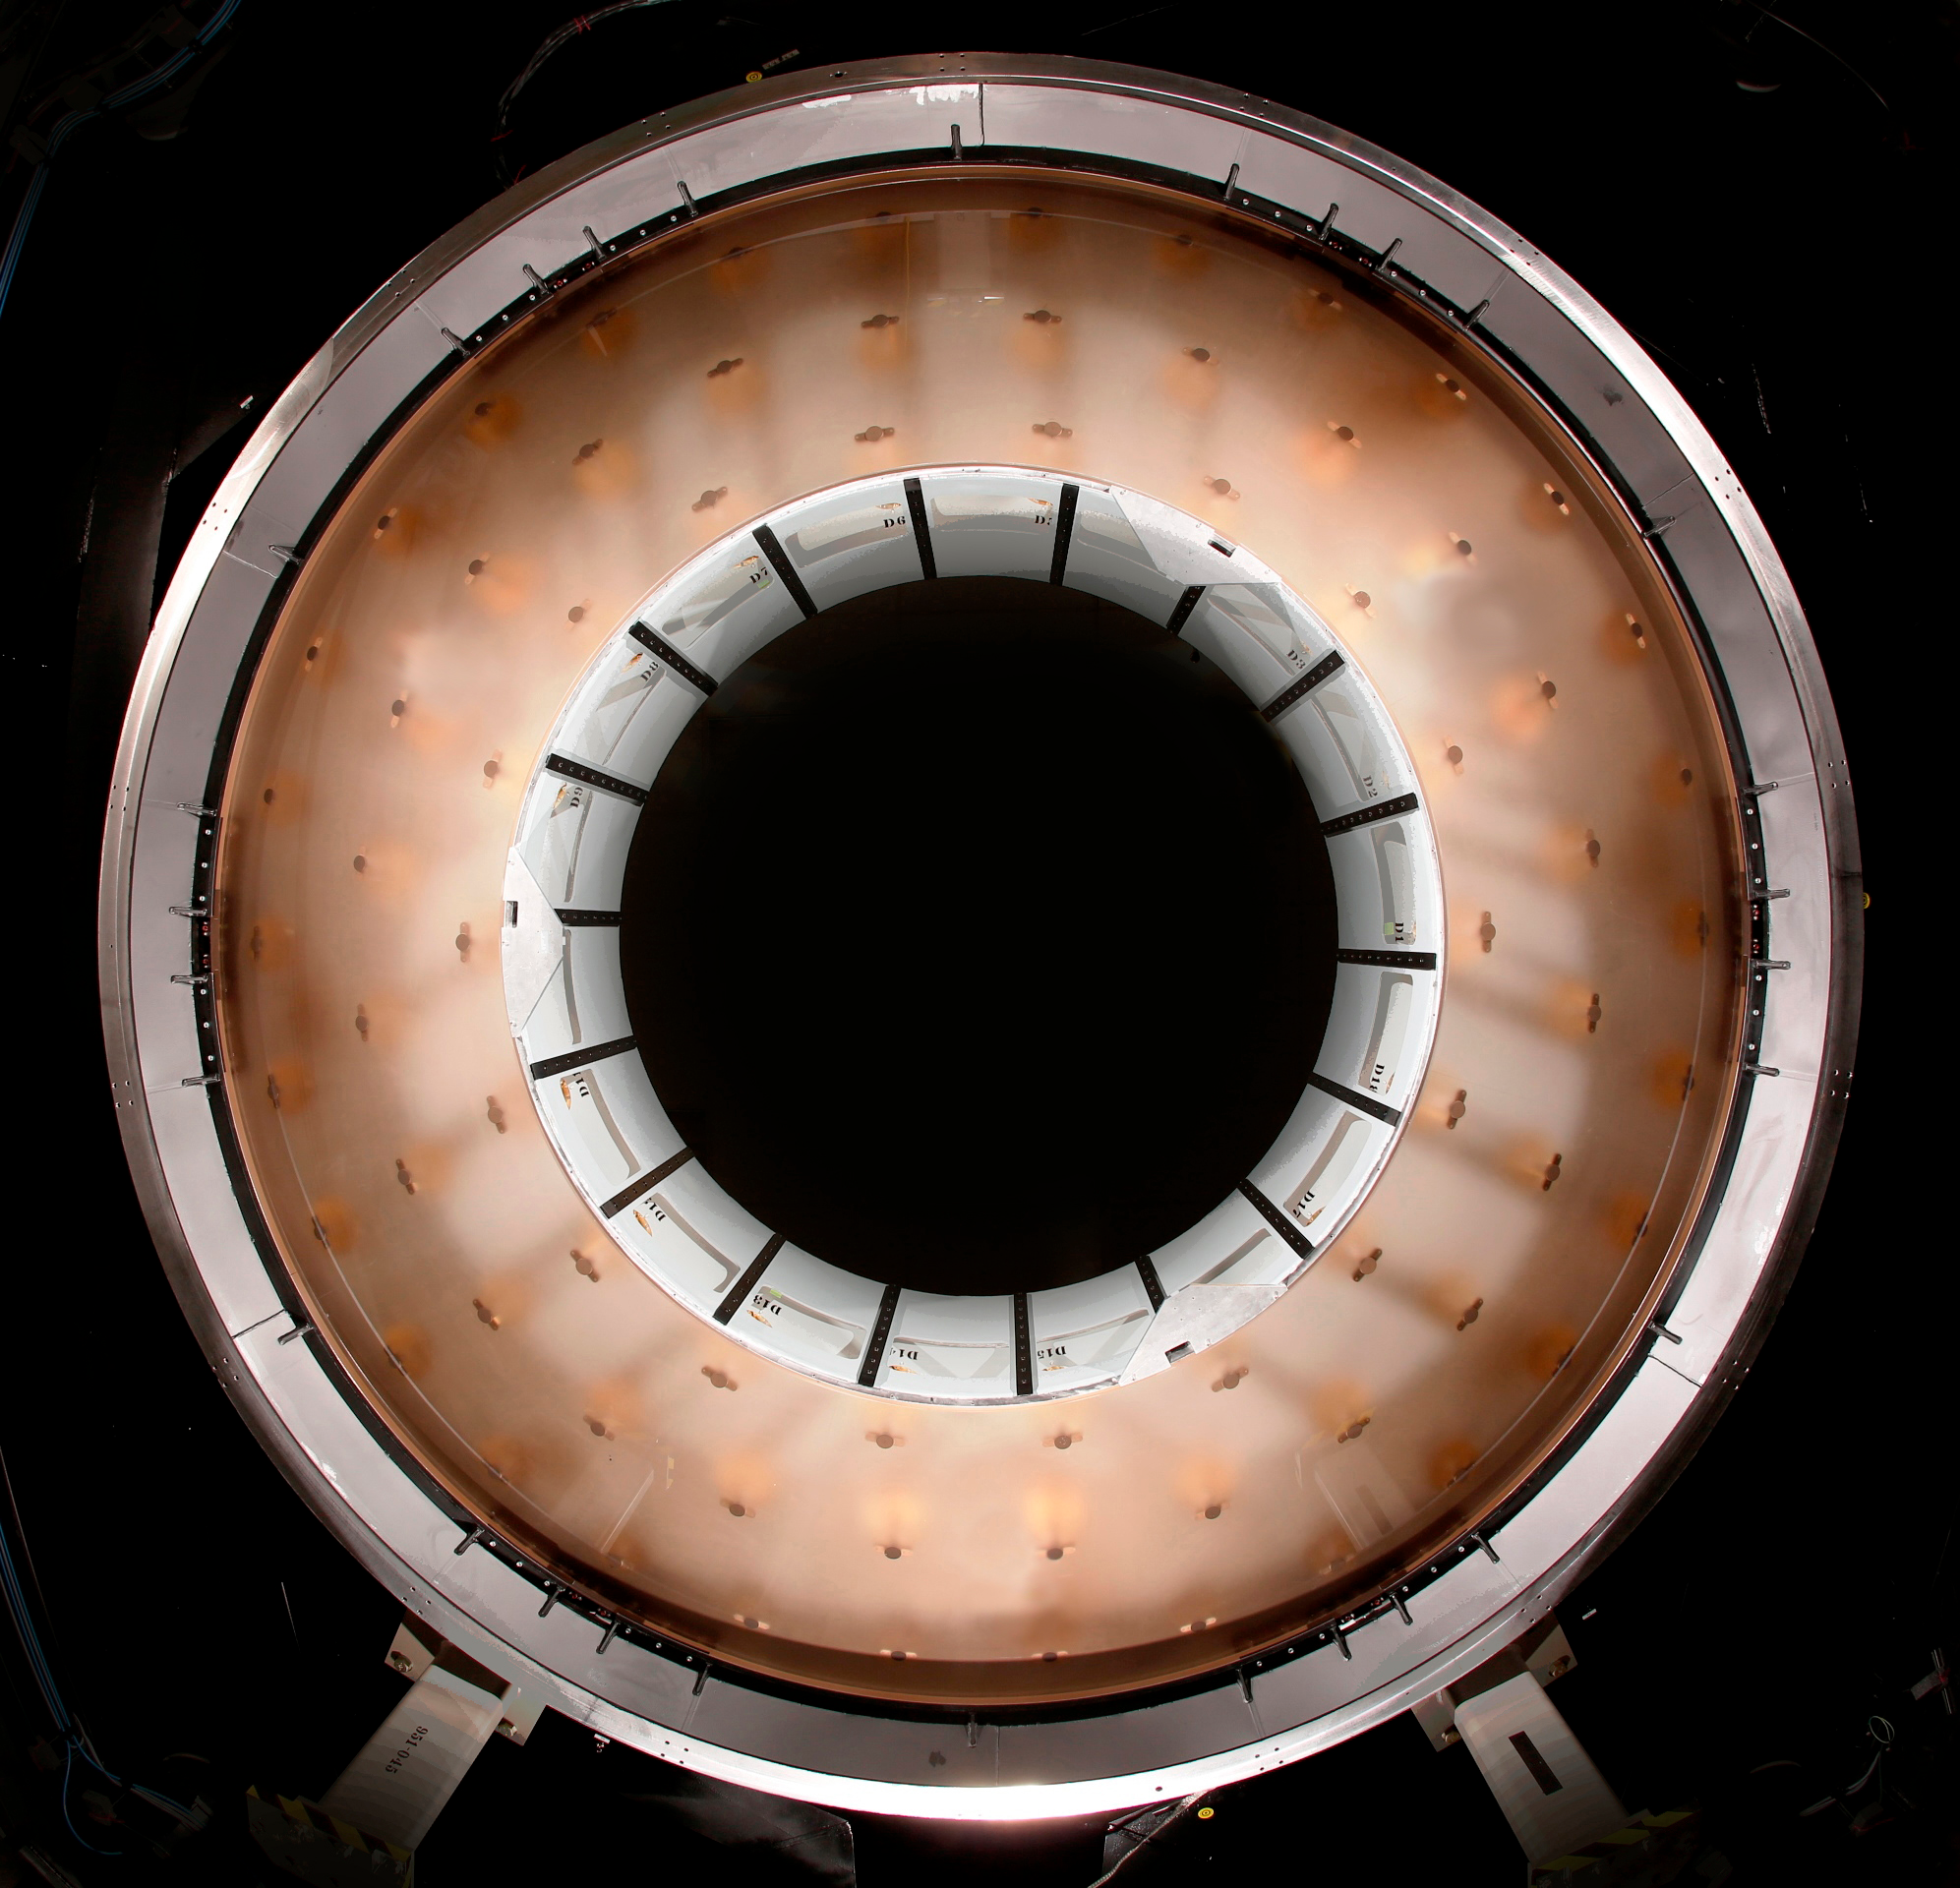

M2 Mirror Cell Assembly

The 3.5-meter diameter M2 Cell Assembly sitting in its test tower (approx. six meters off the ground) in the Harris test facility in Rochester, N.Y. Looking up through the convex Ultra Low Expansion (ULE) glass, you can see some of the three concentric rings of axial actuator pads which are bonded onto the concave back side of the mirror. Hence the mirror is suspended from these 72 locations and 6 pads hidden around the circumference. Previous Cell Assembly integration photos showed the aluminum surrogate mirror, which was used to test and demonstrate closed-loop control of the mirror software to ensure safe handling of the glass mirror. This milestone of glass integration marks the beginning of integrated optical testing which will measure the nanometer scale imperfections in the glass surface to be removed to deliver the correct final shape to be used in the telescope. be completed over the next year.

Credit: Harris Corporation/Rubin Observatory/NSF/AURA